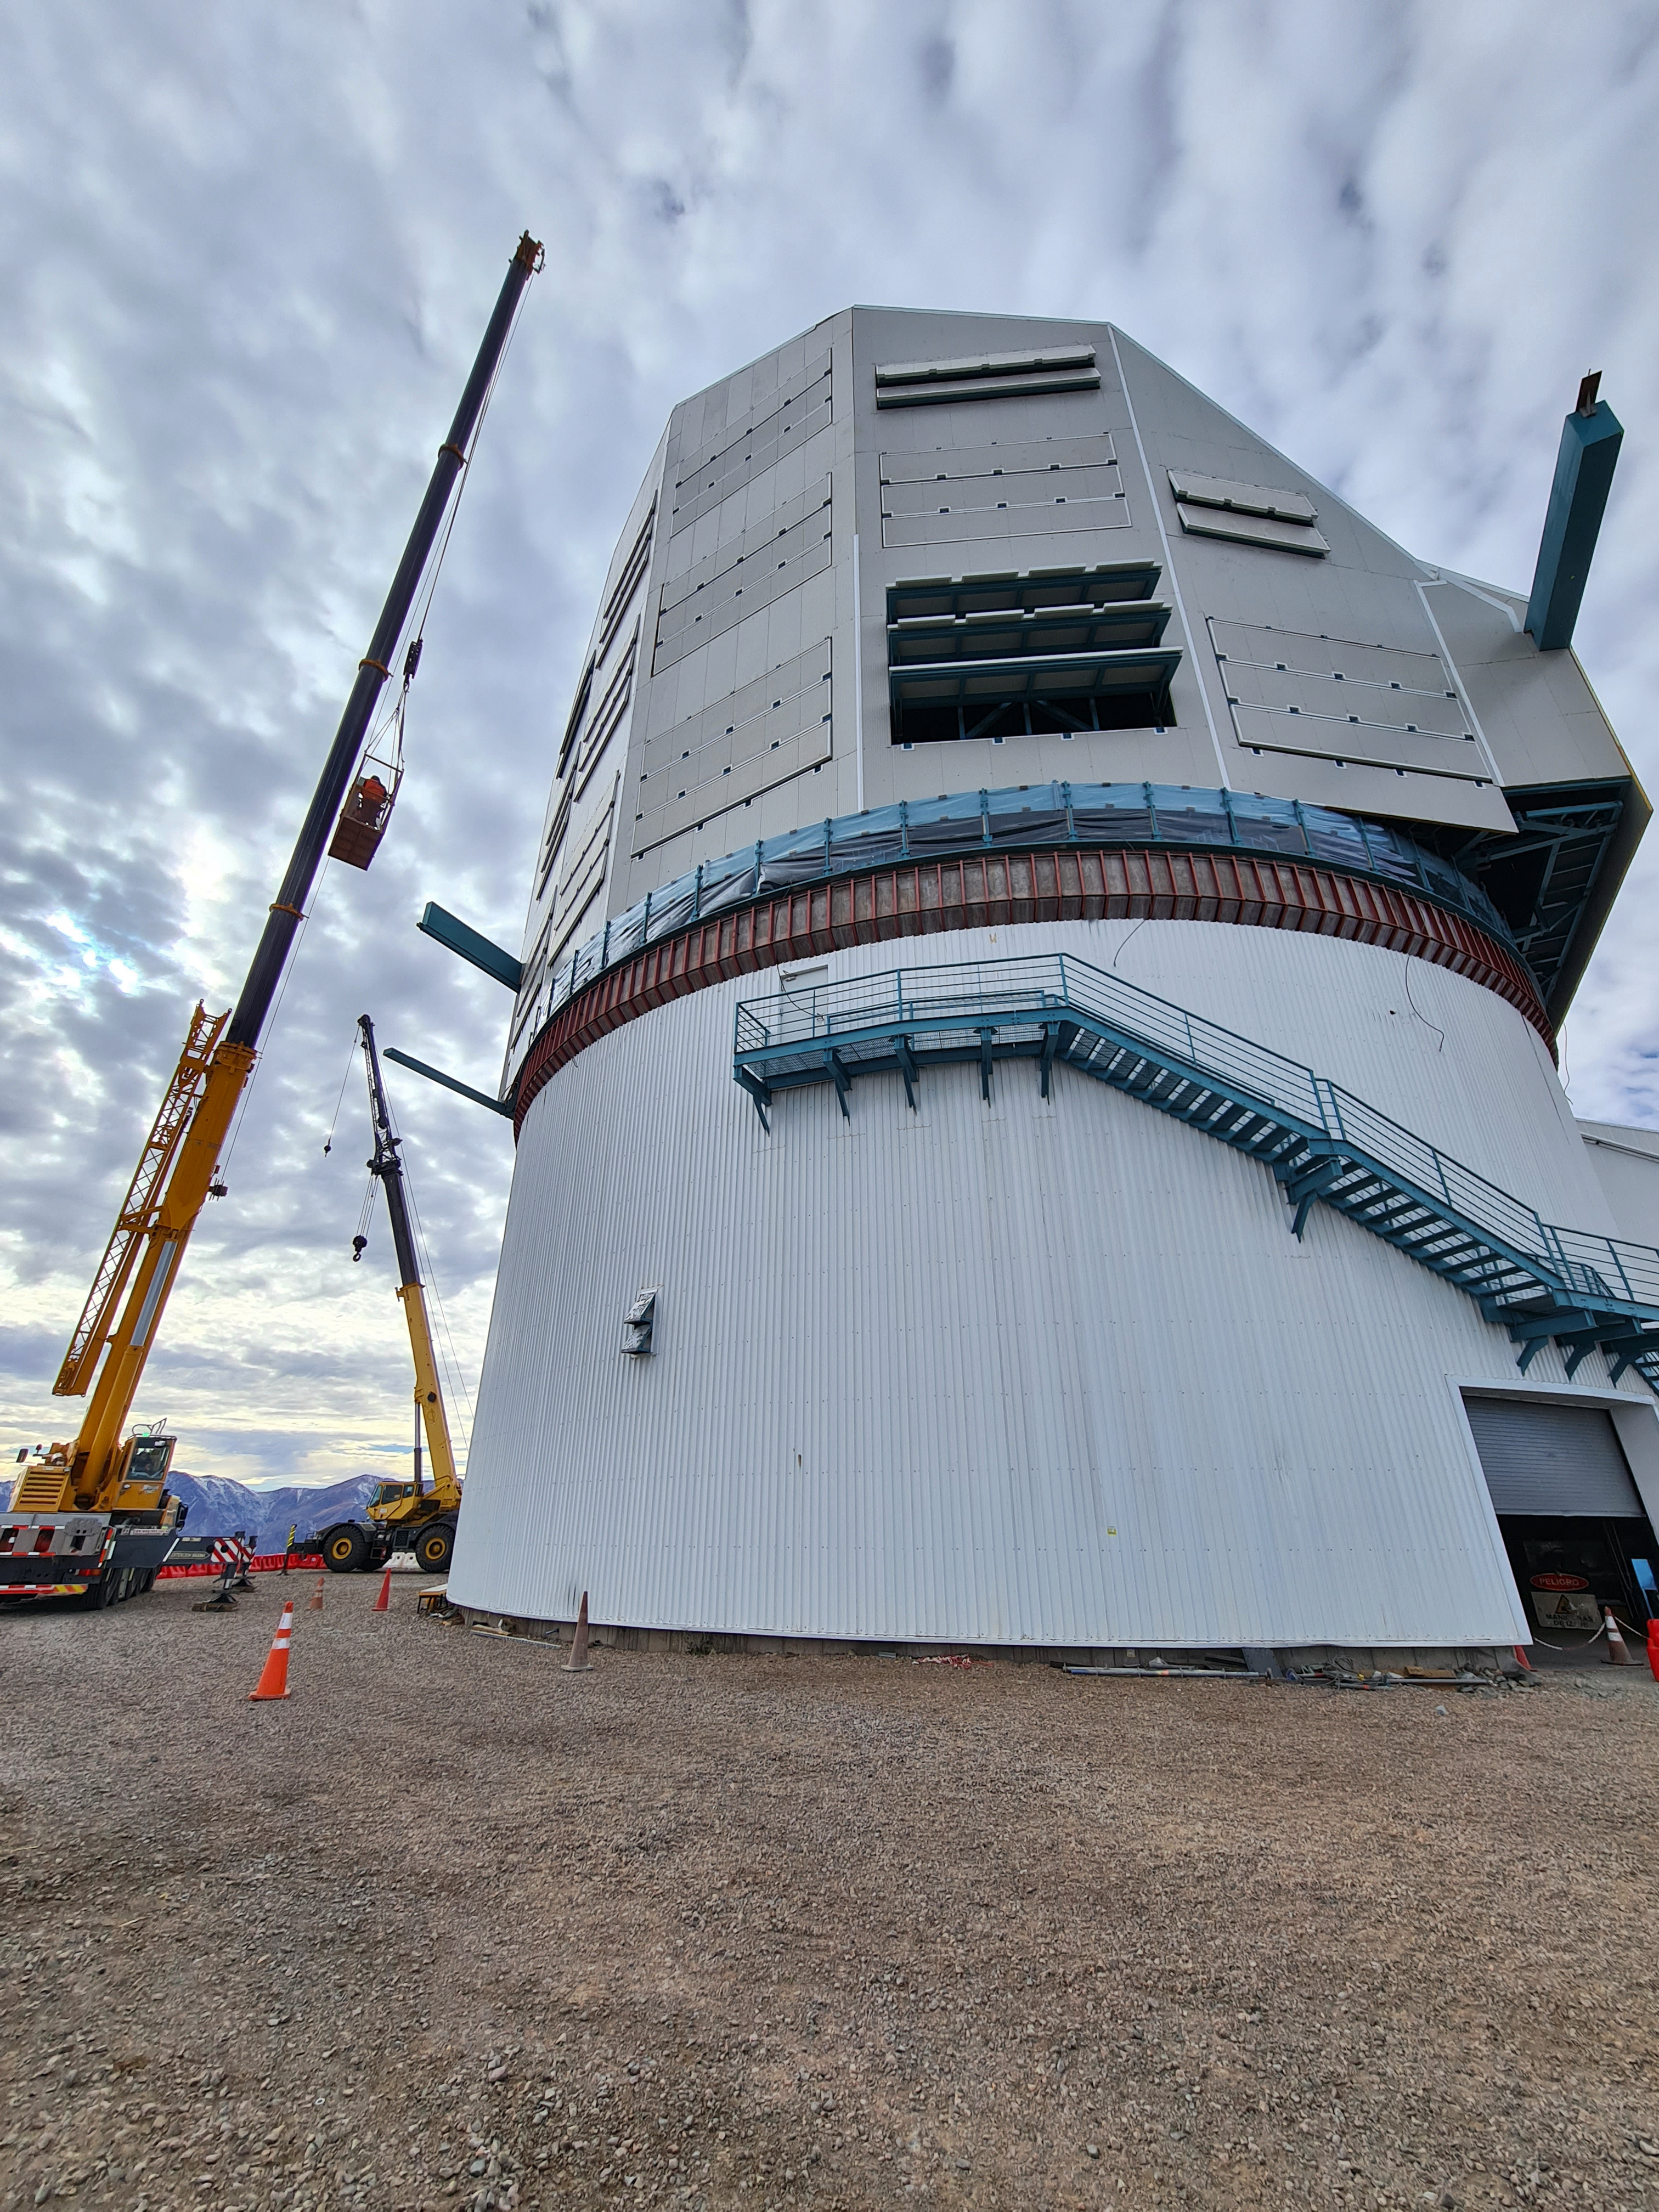

Rubin Construction

Construction at Vera C. Rubin summit facility.

Credit: NOIRLab/NSF/AURA